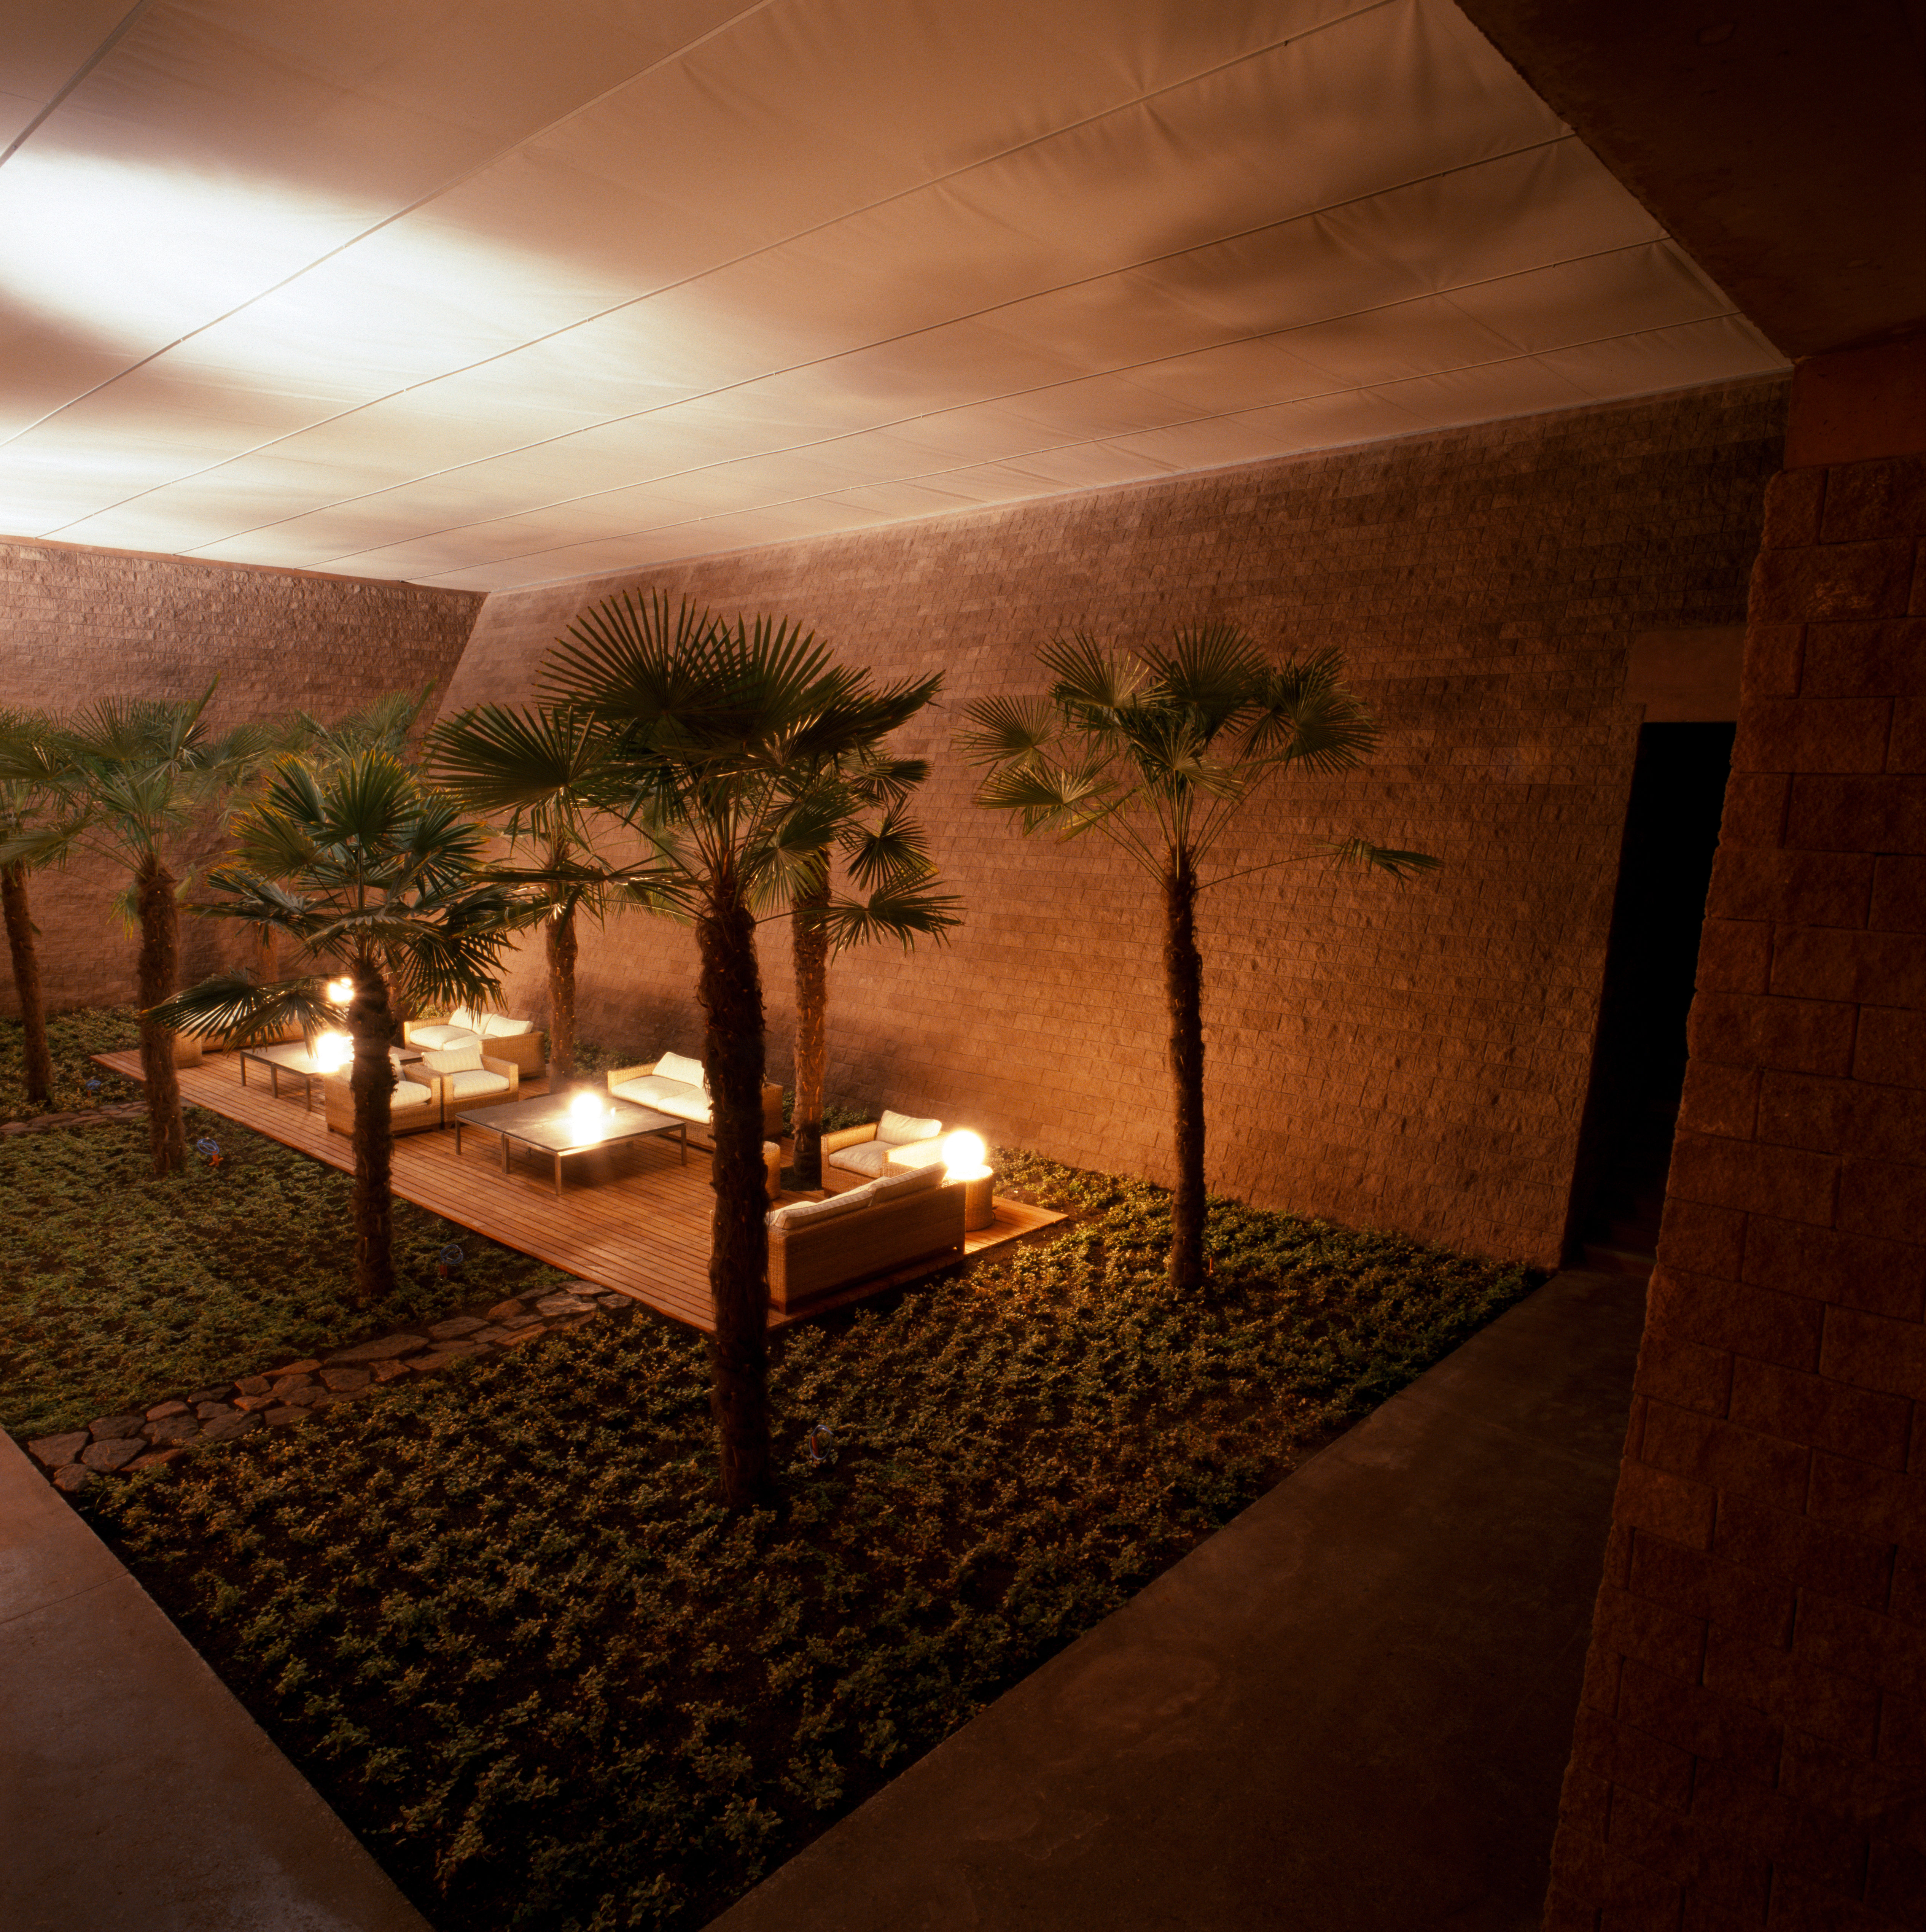

Paranal Residencia

View of the interior of the Paranal Residencia, in the Chilean Atacama Desert in March 2002.

Credit: ESO